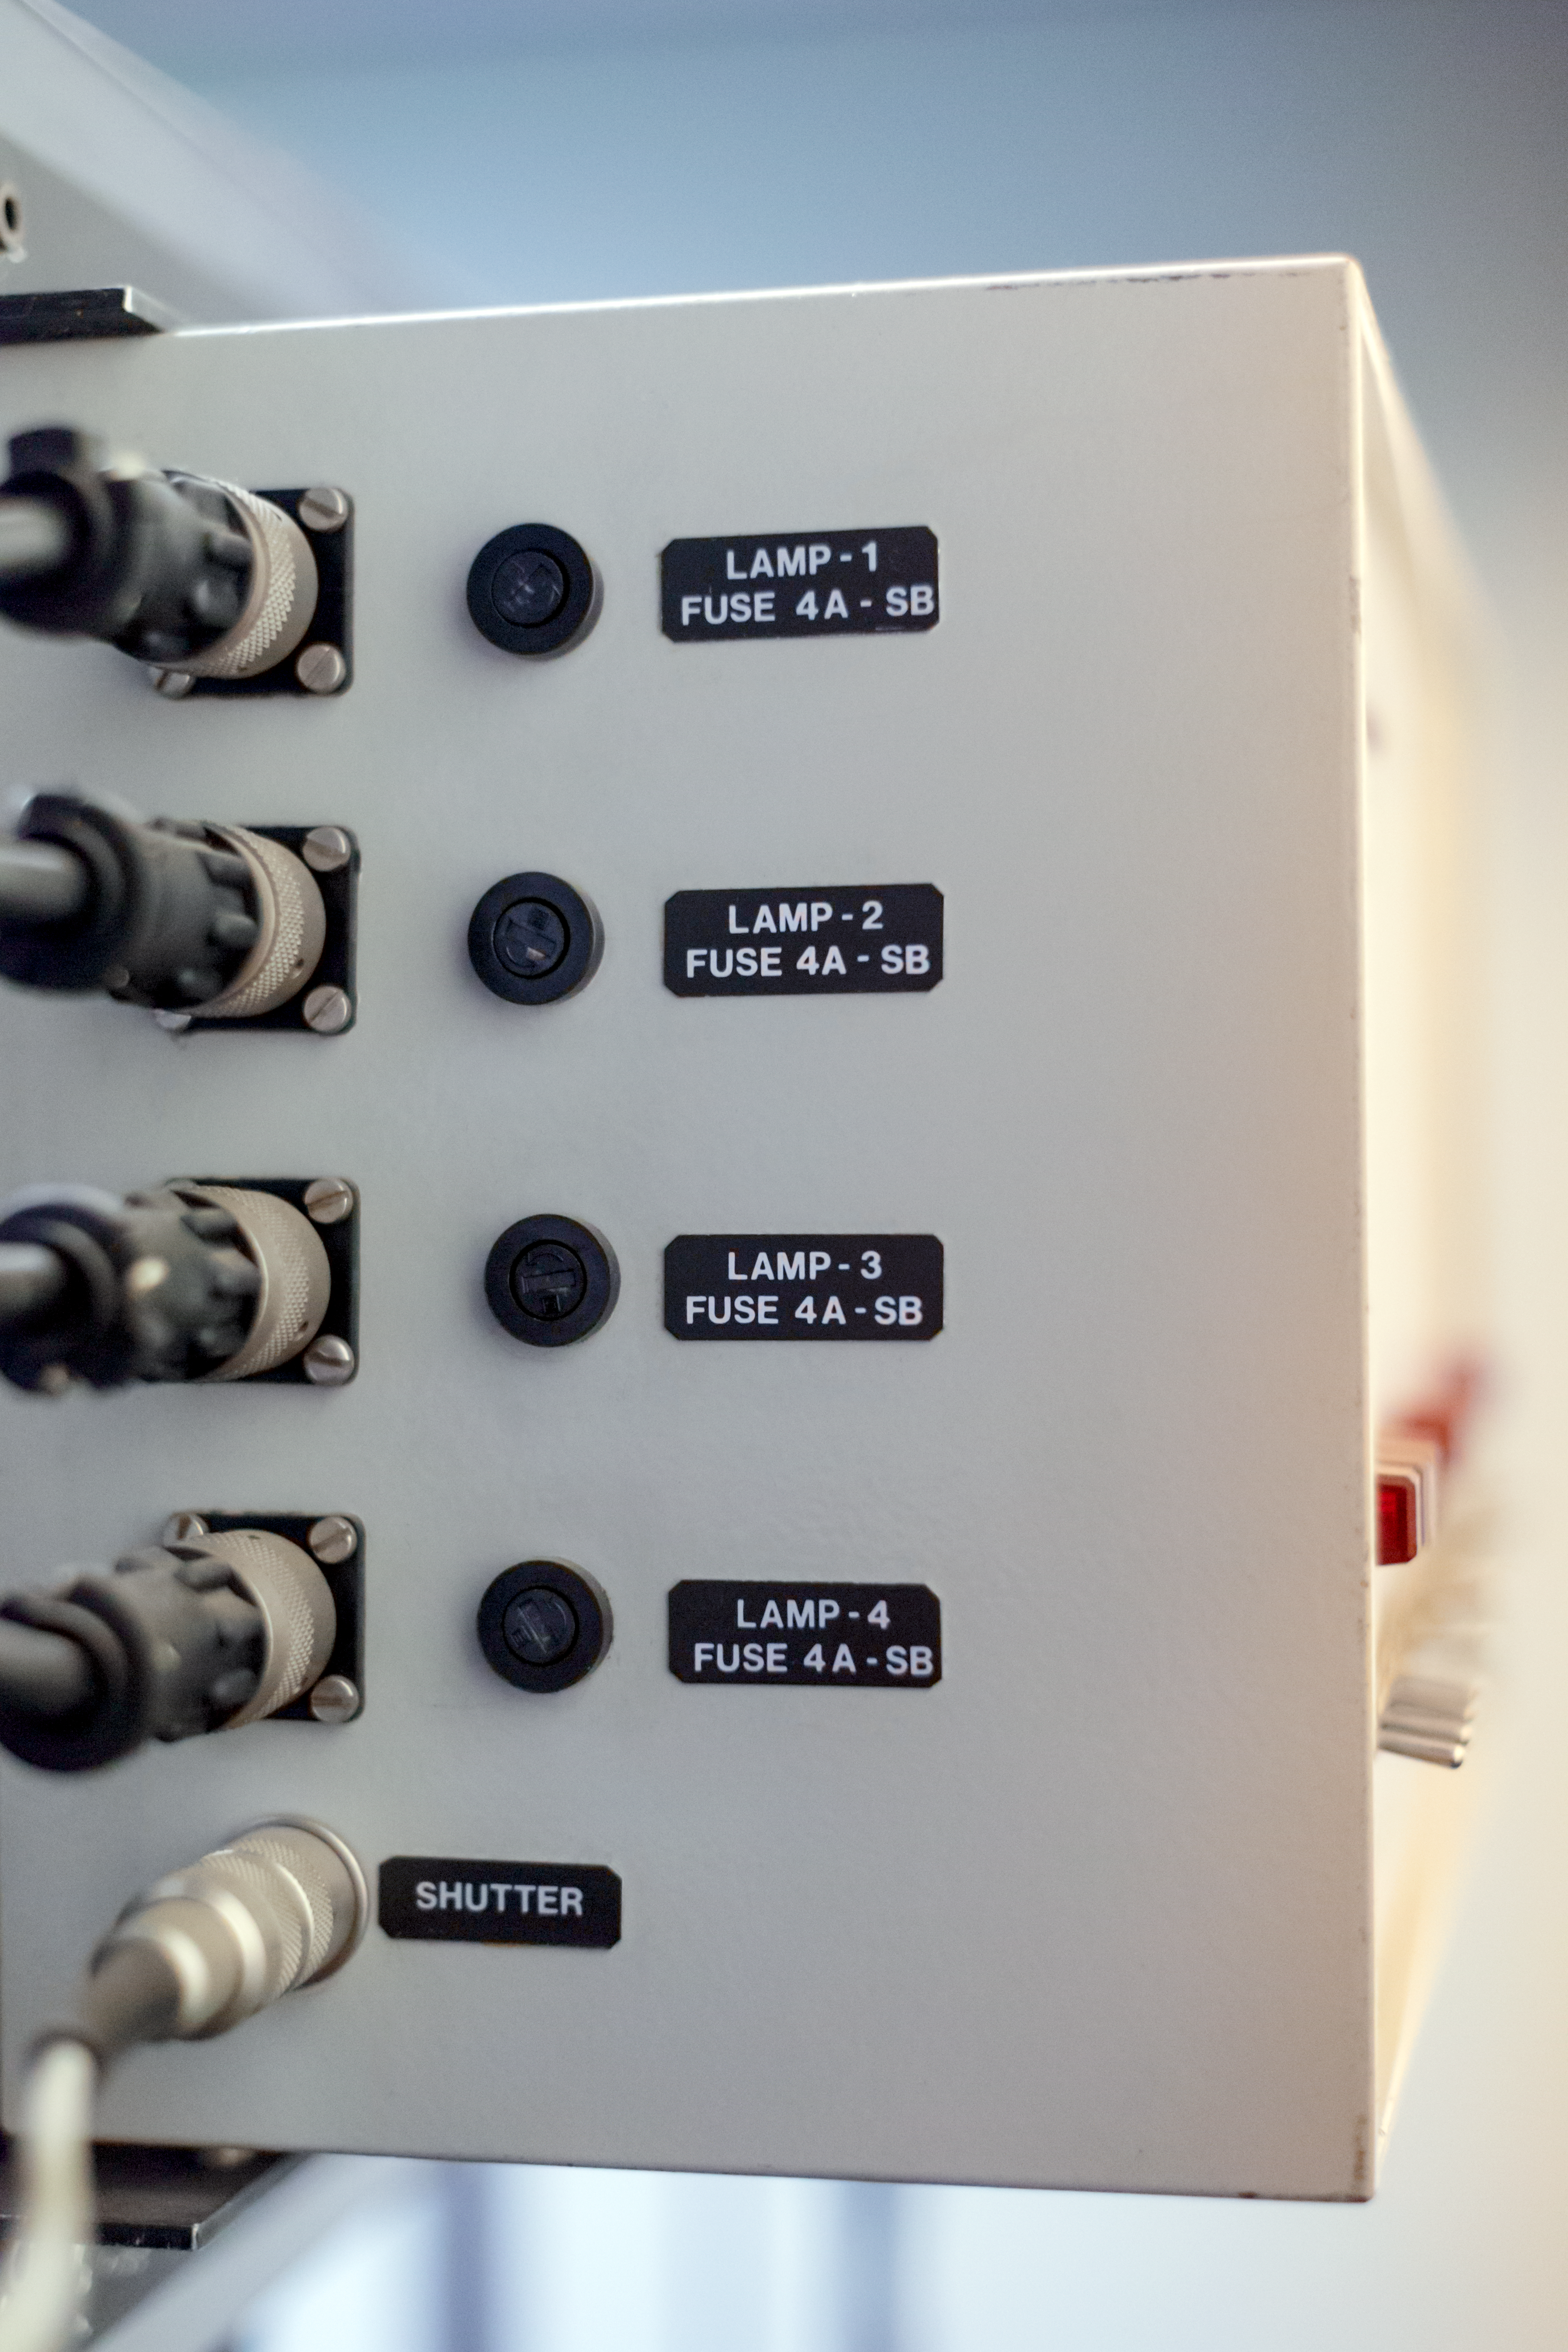

EFOSC lamp ports

Detail of the decomissioned EFOSC instrument for low resolution spectroscopy and imaging at the La Silla Observatory. Predecessor of the EFOSC2.

Credit: ESO